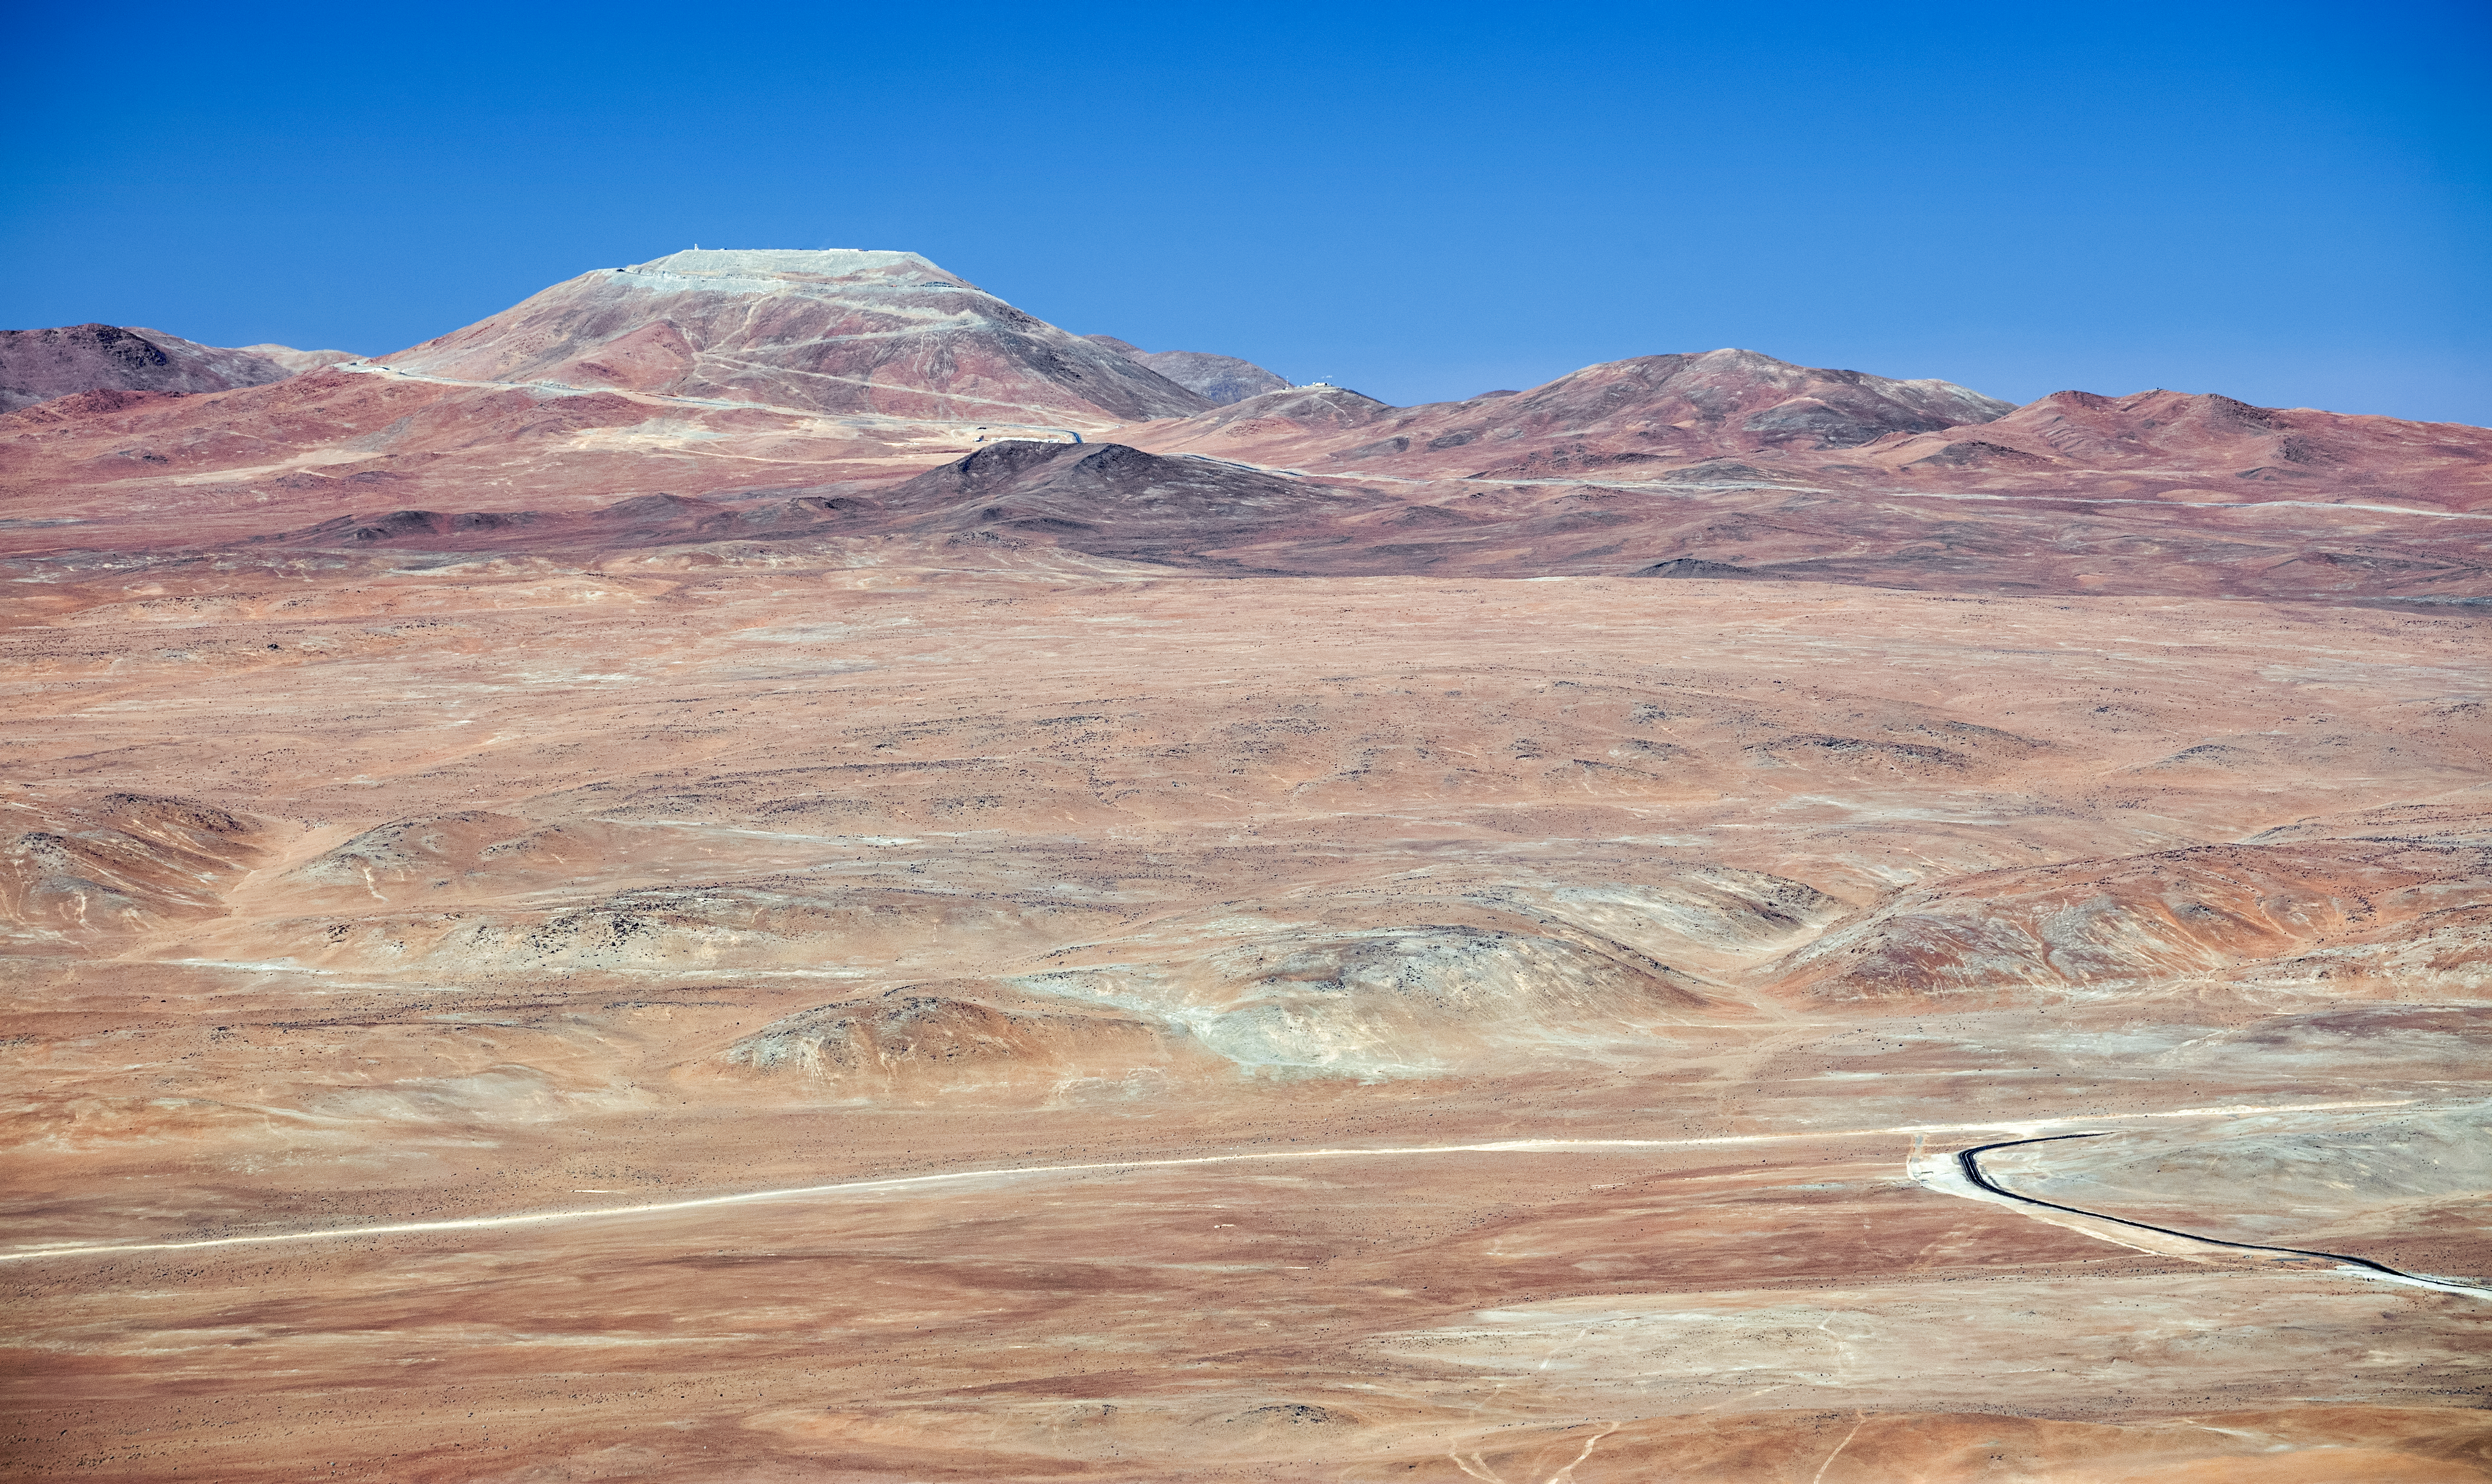

Cerro Armazones

Spectacular mountain views at Cerro Armazones. Cerro Armazones is a mountain located in the Atacama Desert of northern Chile and will be home to the Extremely Large Telescope (ELT) once completed.

Credit: ESO/S. Goebel